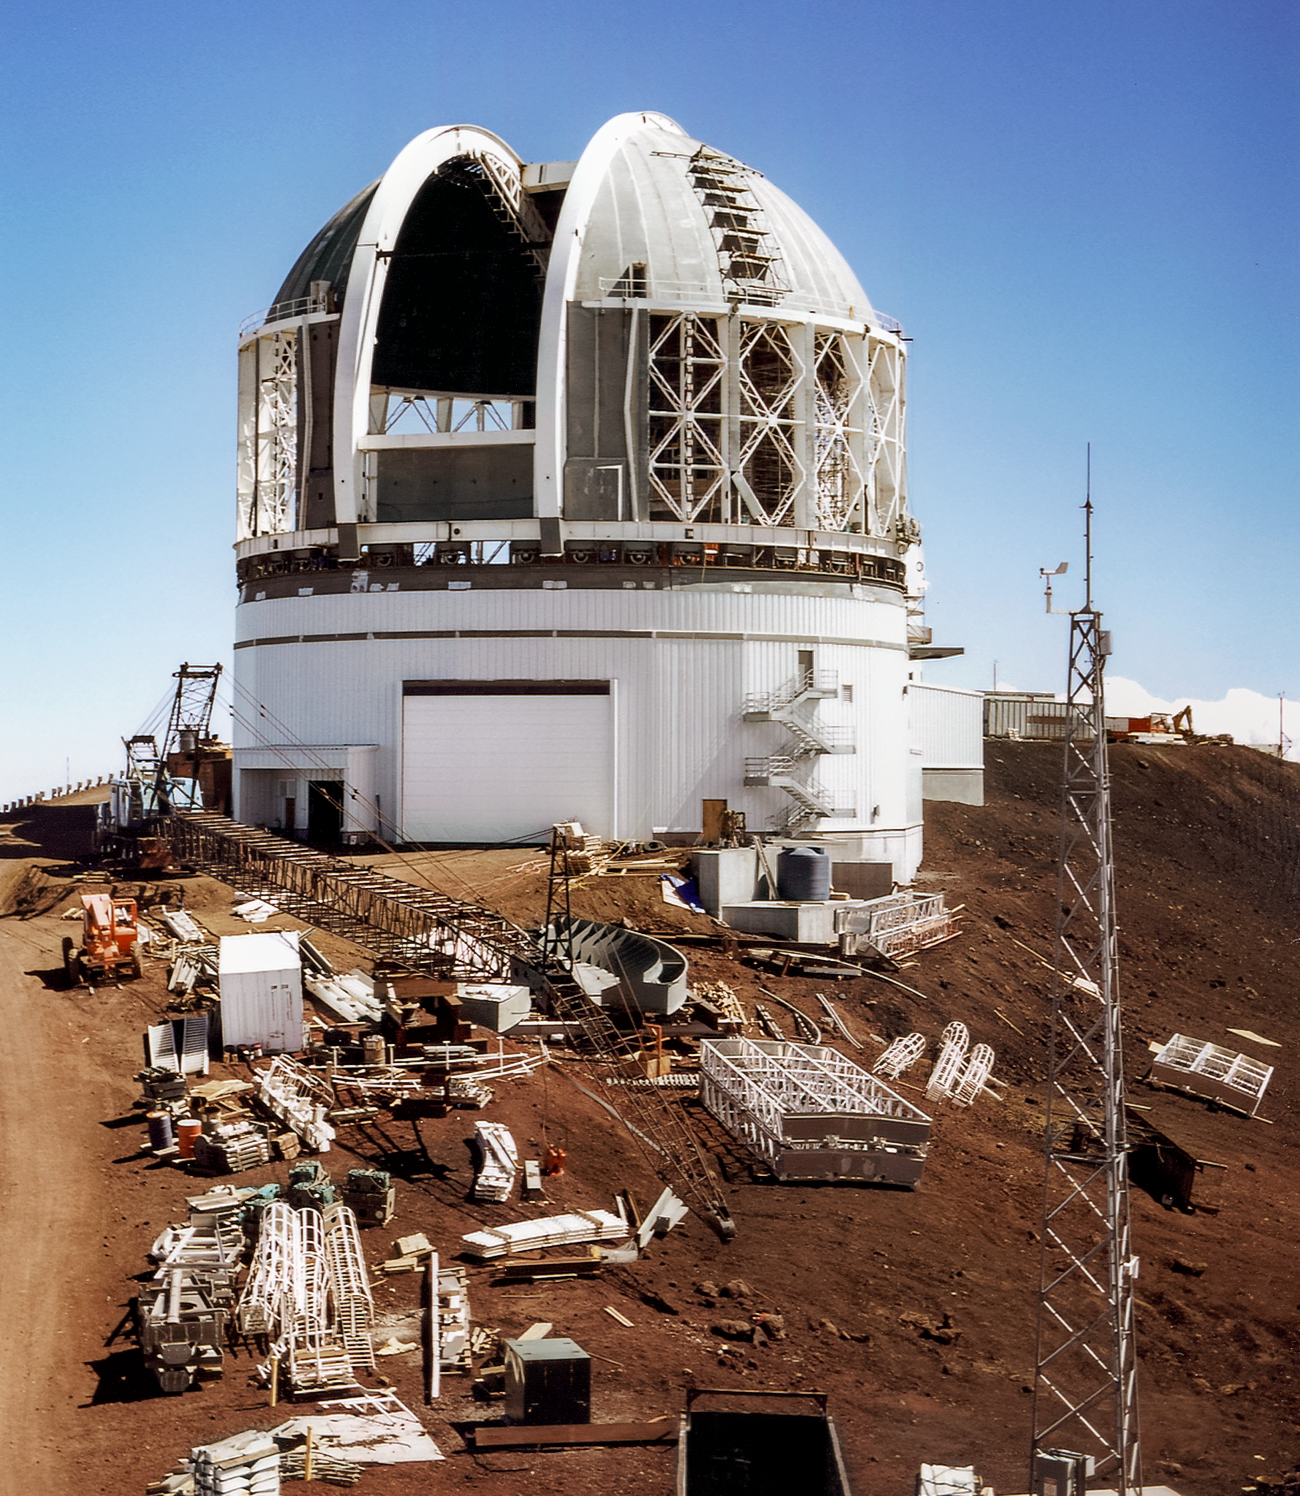

Gemini North under Construction

Gemini North under construction on Maunakea in 1997.

Credit: International Gemini Observatory/NOIRLab/NSF/AURA